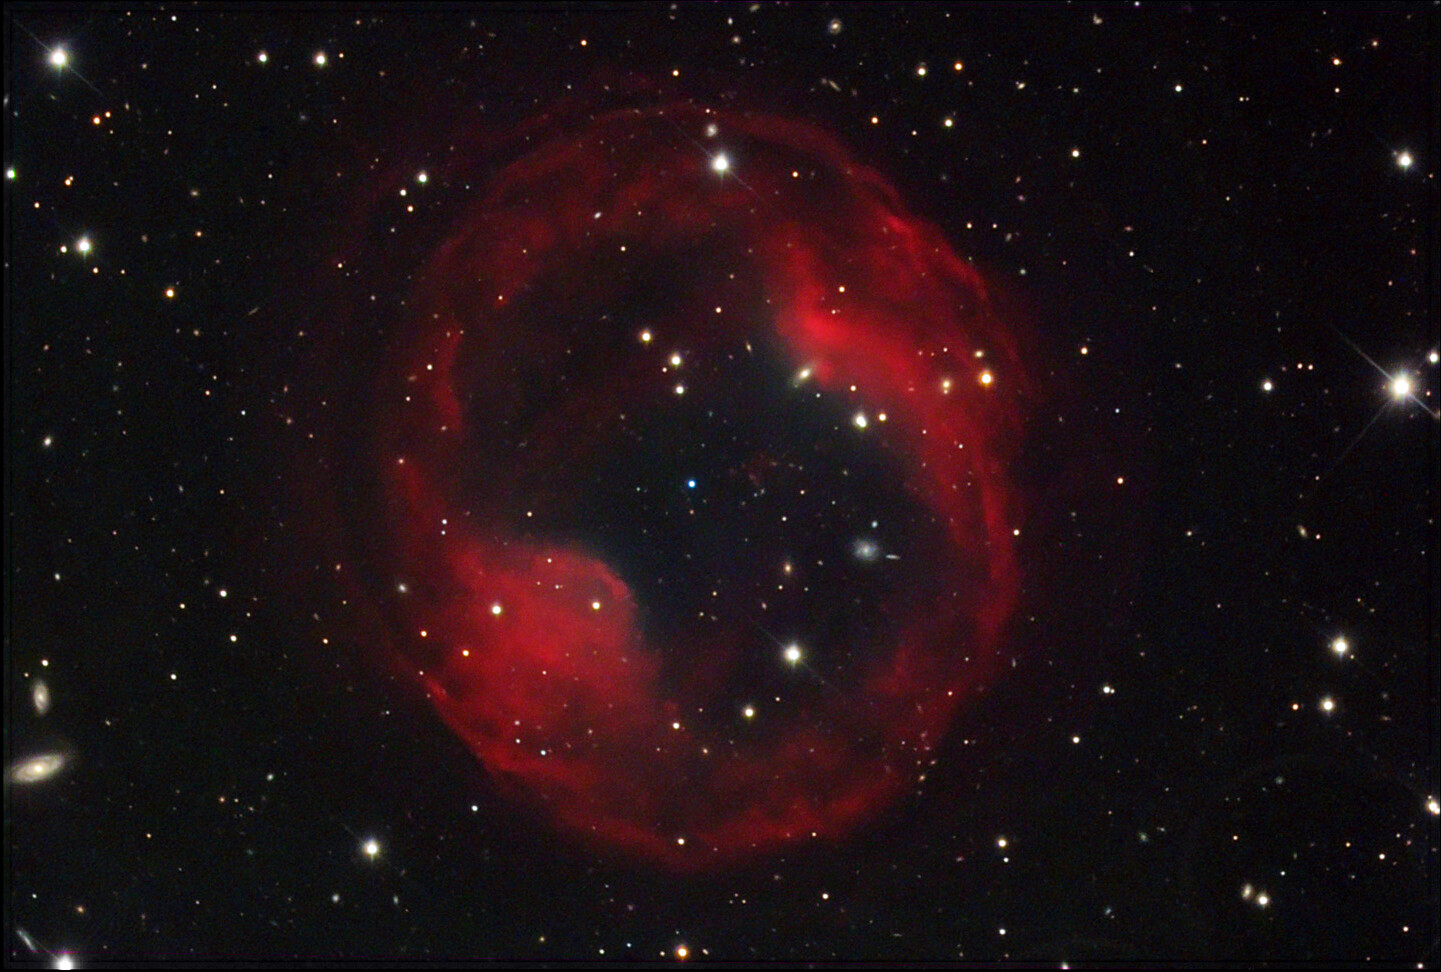

PK164+31.1: Jones-Emberson 1

This planetary nebula makes for a very difficult target due to its very low surface brightness. Like the Medusa Nebula, this is probably an old shell of gas. The background galaxies seen through this ethereal bubble of gas only add to its gossamer appearance.

This image was taken as part of Advanced Observing Program (AOP) program at Kitt Peak Visitor Center during 2014.

Credit: KPNO/NOIRLab/NSF/AURA/Adam Block